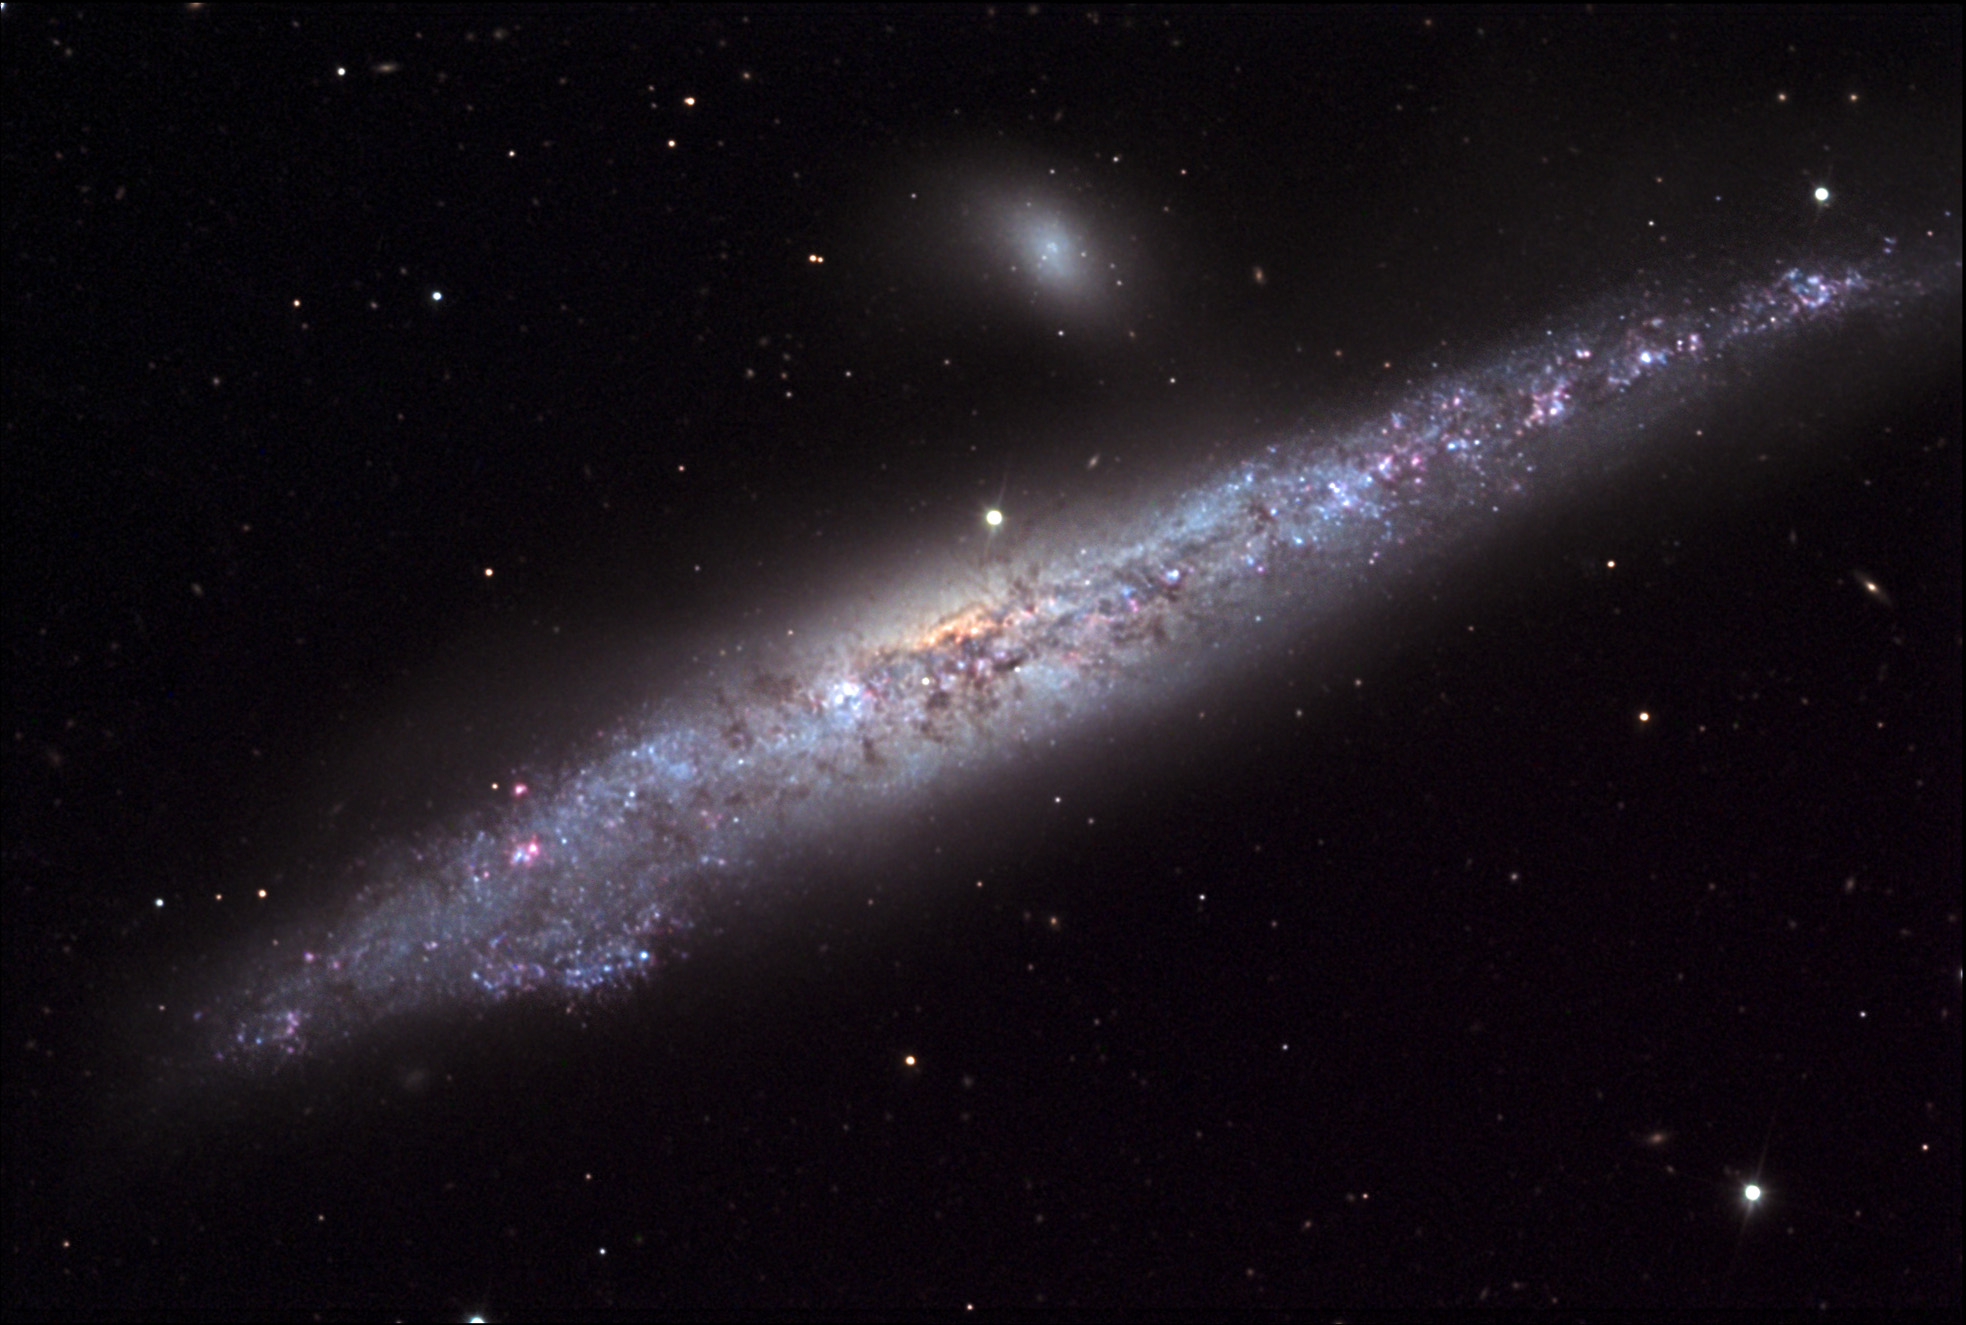

NGC 4631: The Whale

NGC 4631 (The Whale Galaxy) is an enormous Sc type spiral galaxy seen edge-on. The galaxy is apparently distorted slightly due to the companion galaxy, NGC 4627. The pair together are included in the Arp Catalog of Peculiar galaxies as ARP 281. This group of galaxies is between 25-30 million light years away. Note faint tidal tails between these two galaxies.Out of the field of view to the southeast (down and left) is the companion galaxy NGC 4656, which shows significant distortions, apparently due to tidal interactions with NGC 4631; detailed surveys of the region have shown that a tenuous bridge of hydrogen gas connects the two, indicating this past history of interaction.

This image was taken as part of Advanced Observing Program (AOP) program at Kitt Peak Visitor Center during 2014.

Credit: KPNO/NOIRLab/NSF/AURA/John Vickery and Jim Matthes/Adam Block